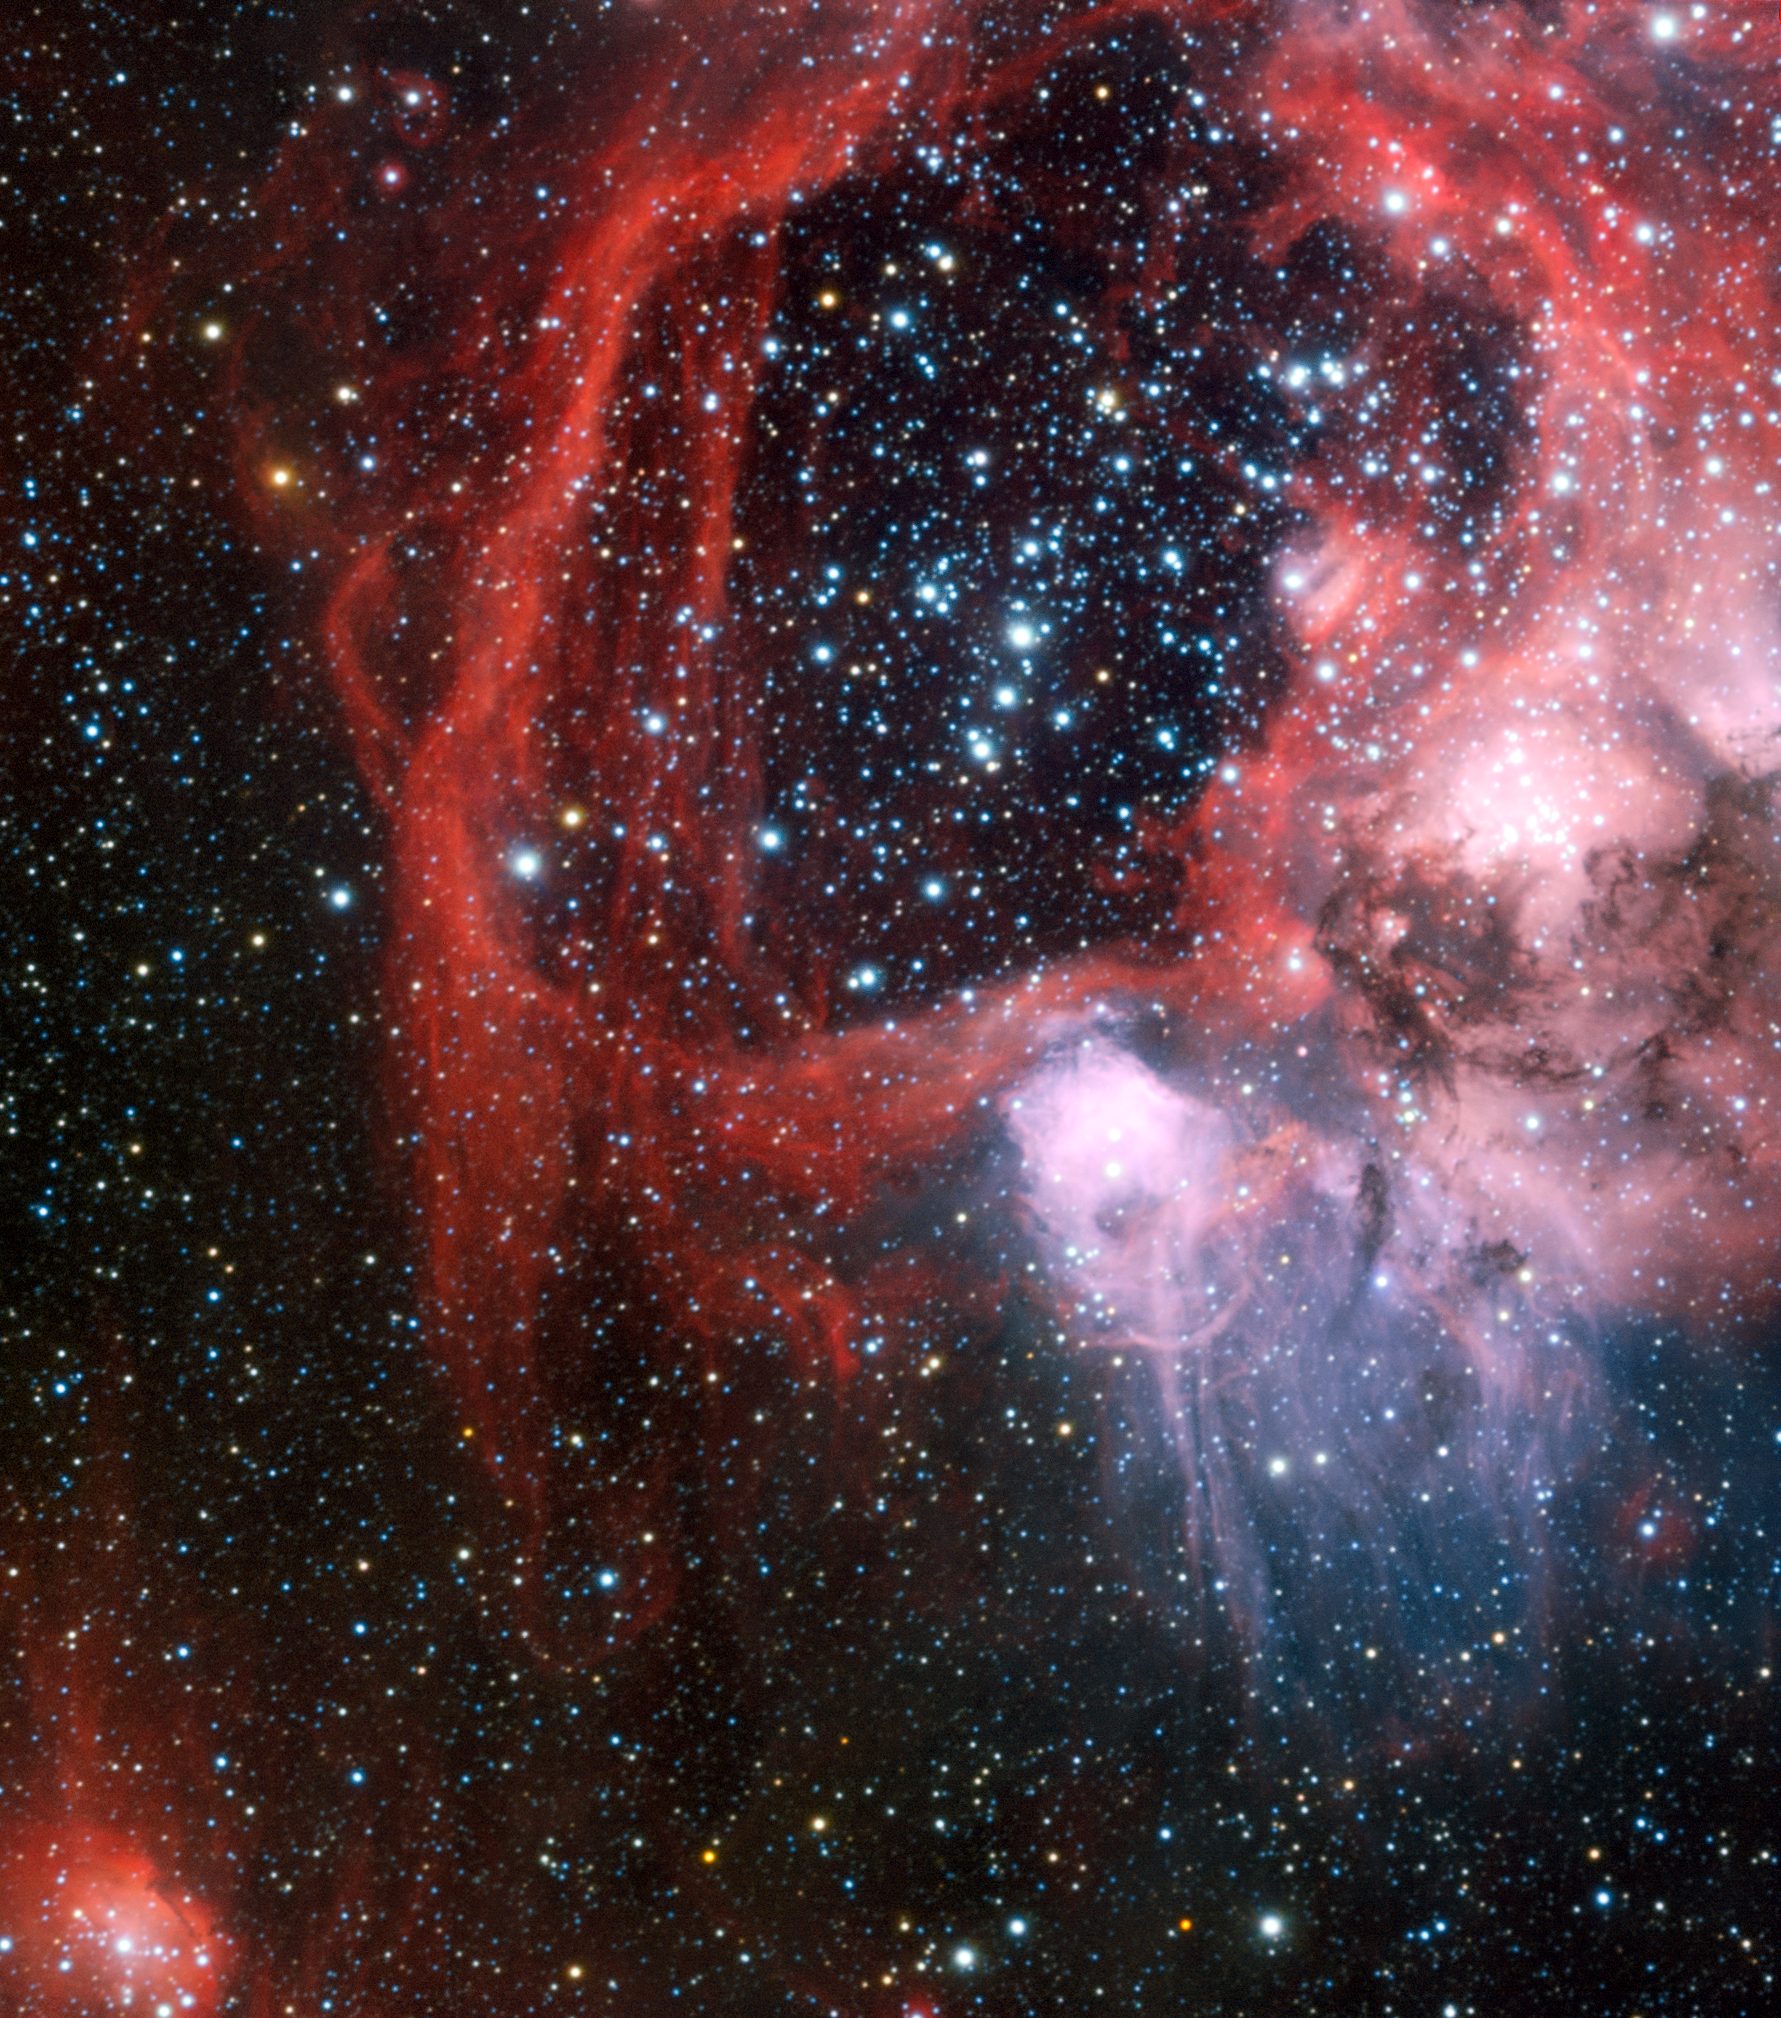

Superbubble LHA 120-N 44 in the Large Magellanic Cloud

ESO’s Very Large Telescope has been used to obtain this view of the nebula LHA 120-N 44 surrounding the star cluster NGC 1929. Lying within the Large Magellanic Cloud, a satellite galaxy of our own Milky Way, this region of star formation features a colossal superbubble of material expanding outwards due to the influence of the cluster of young stars at its heart that sculpts the interstellar landscape and drives forward the nebula’s evolution.

Credit: ESO/Manu Mejias